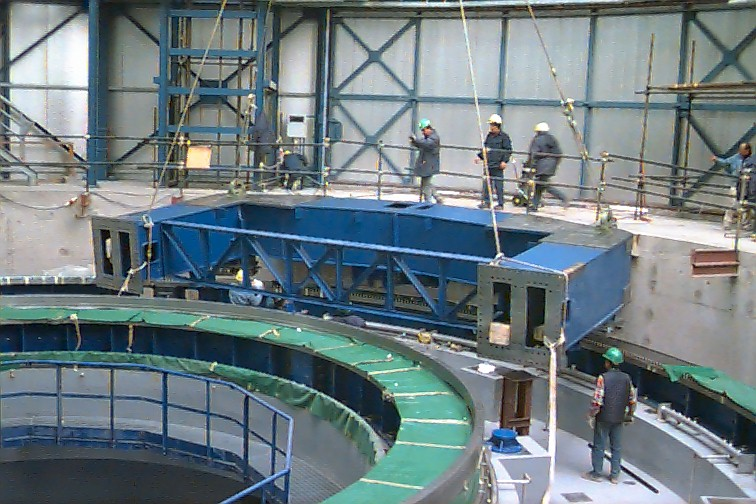

Installation of the UT2 baseframe

Assembly work on the UT2 telescope structure had also begun in parallel to the UT1 activities, although UT1 obviously had the highest priority. Elsewhere on the mountain, the civil work continued on the auxiliary telescope foundations and the light beam tunnels. Some of the tunnels near UT1-2 had been completed and recovered with earth. This improved access around the mountain top which had been somewhat difficult due to all the excavation work.

Credit: ESO